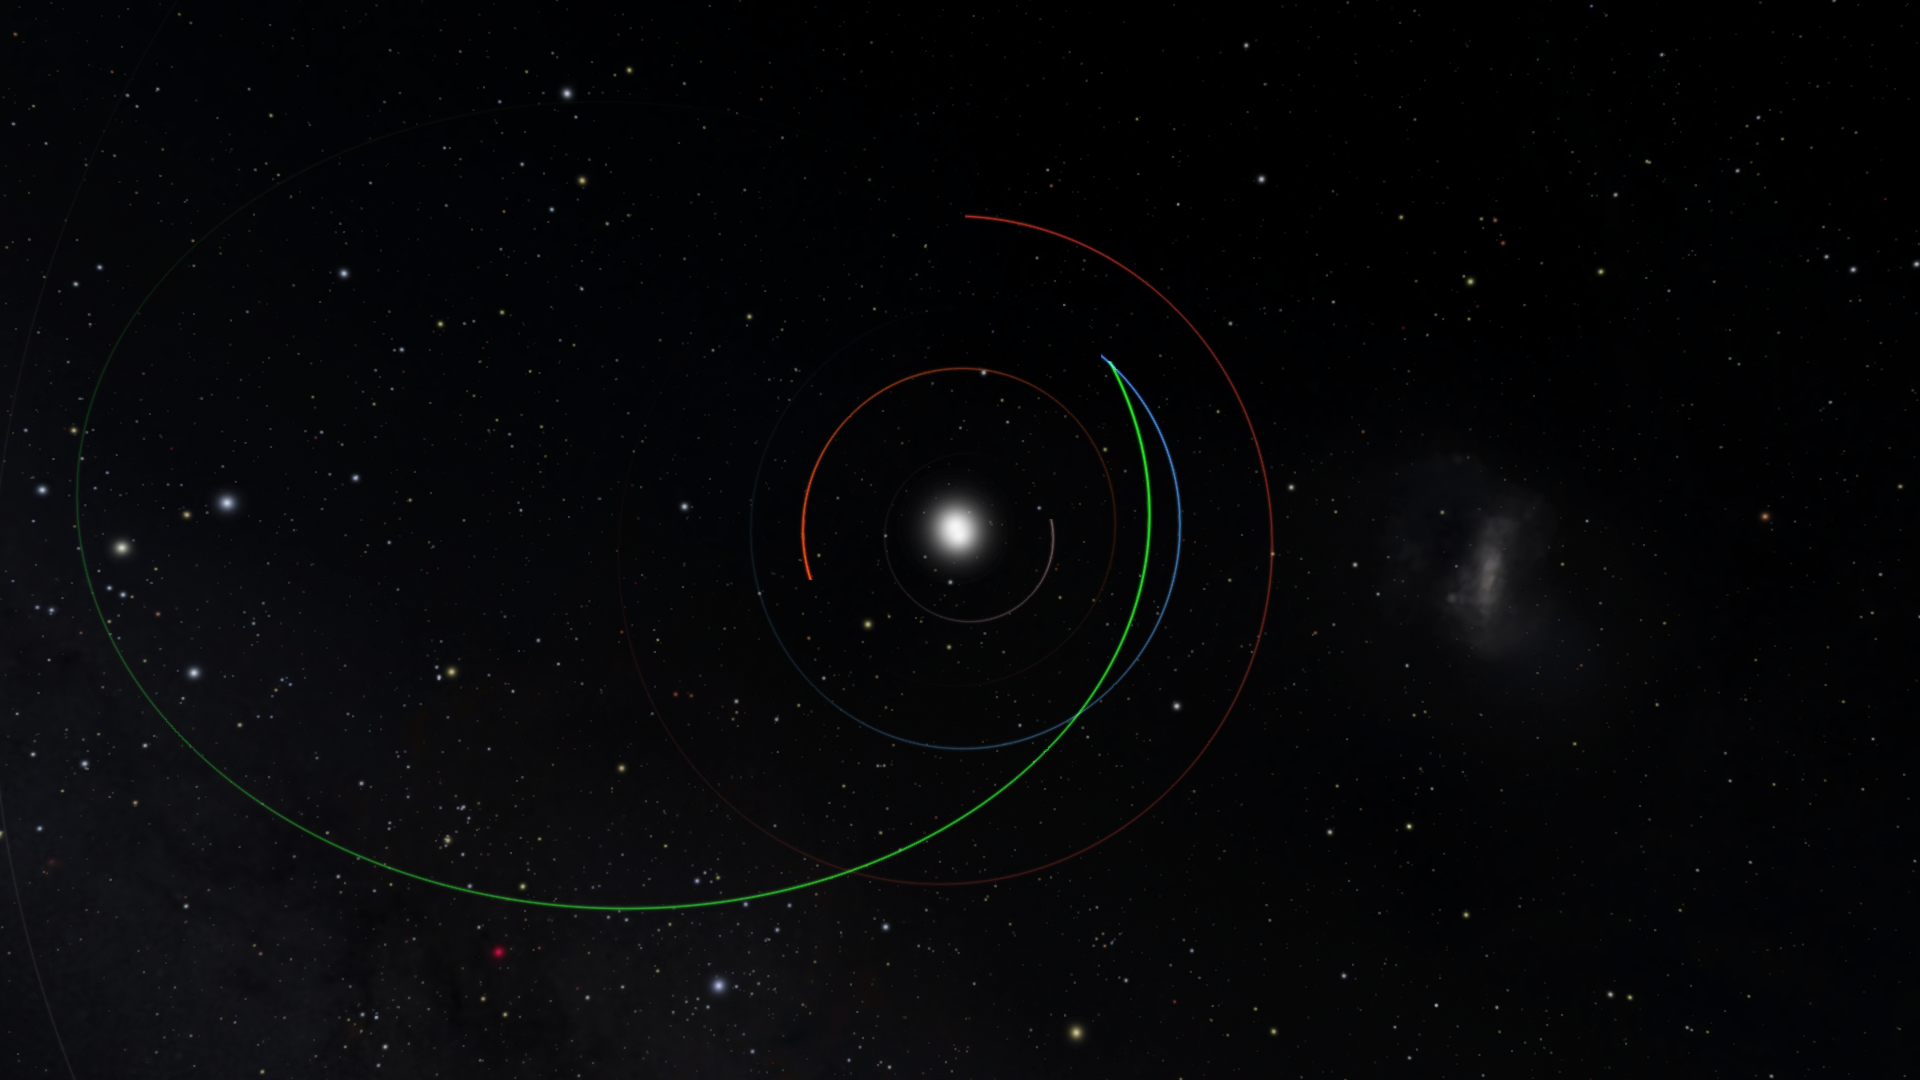

Orbit of Asteroid 2022 SF 289

Caption: Image showing the orbit of 2022 SF289 (green) at its closest approach to Earth (orbit in blue). The orbits of Venus and Mars are shown in orange and red, respectively.

Credit: J. Moeyens/University of Washington/OpenSpace